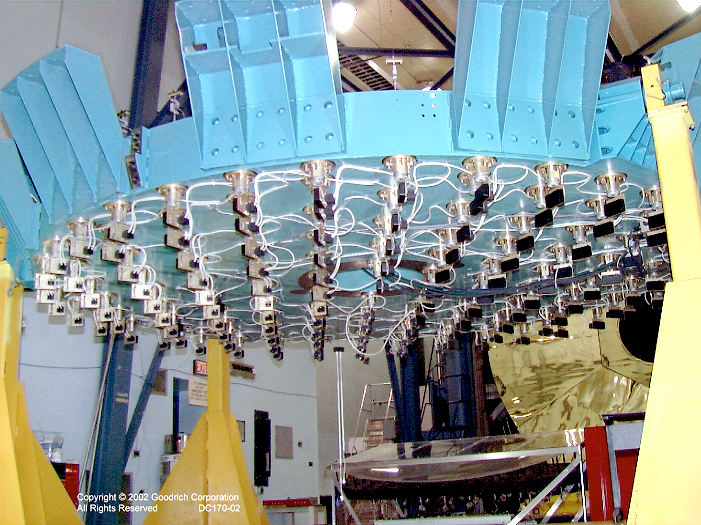

Active support for SOAR primary mirror

The active support system for the SOAR primary mirror is ready, and awaits the completed mirror. One hundred and twenty electromechanical force-feedback actuators support the 4.3 meter diameter, 10 centimeter thin, ULE glass face sheet, and control the correct surface figure as the telescope points around the sky.
See the June 2003 NOAO Newsletter (currently only available in PDF format).

Credit: NOIRLab/NSF/AURA